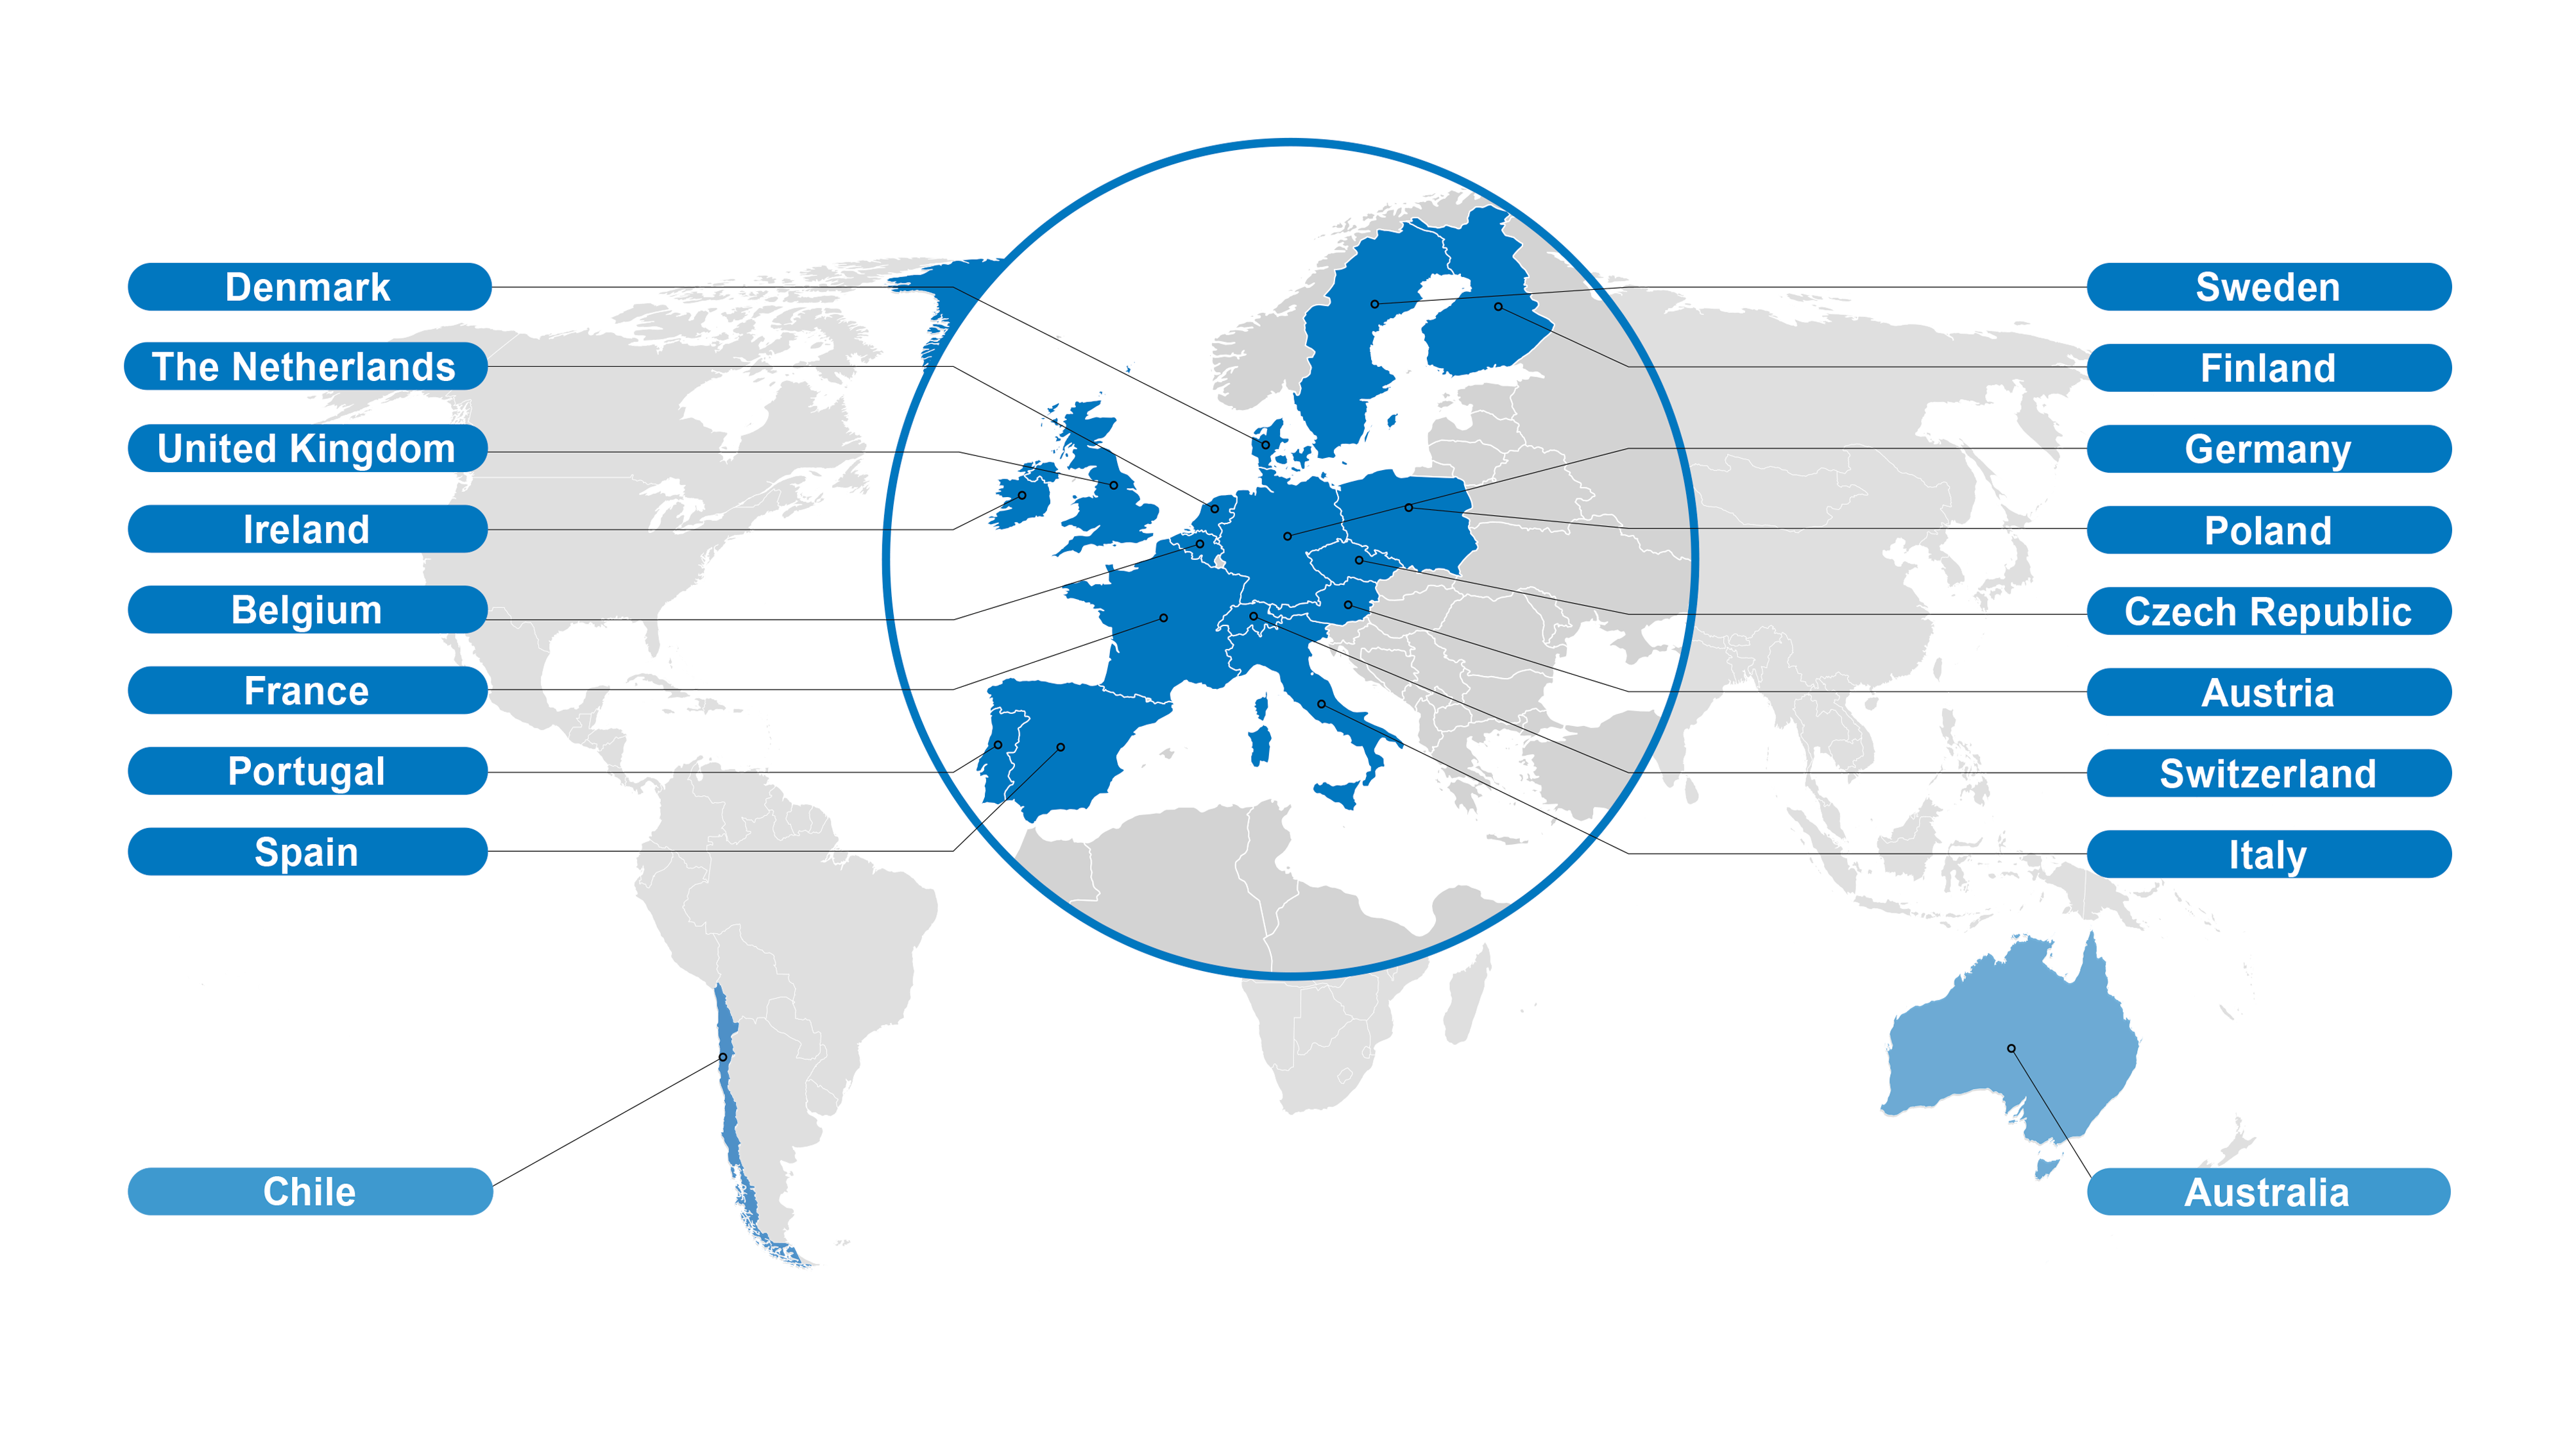

Map of ESO's Member States

Map of ESO's Member States, marked in dark blue colour. Chile is the host state and Australia has a special partnership status.

Credit: ESO